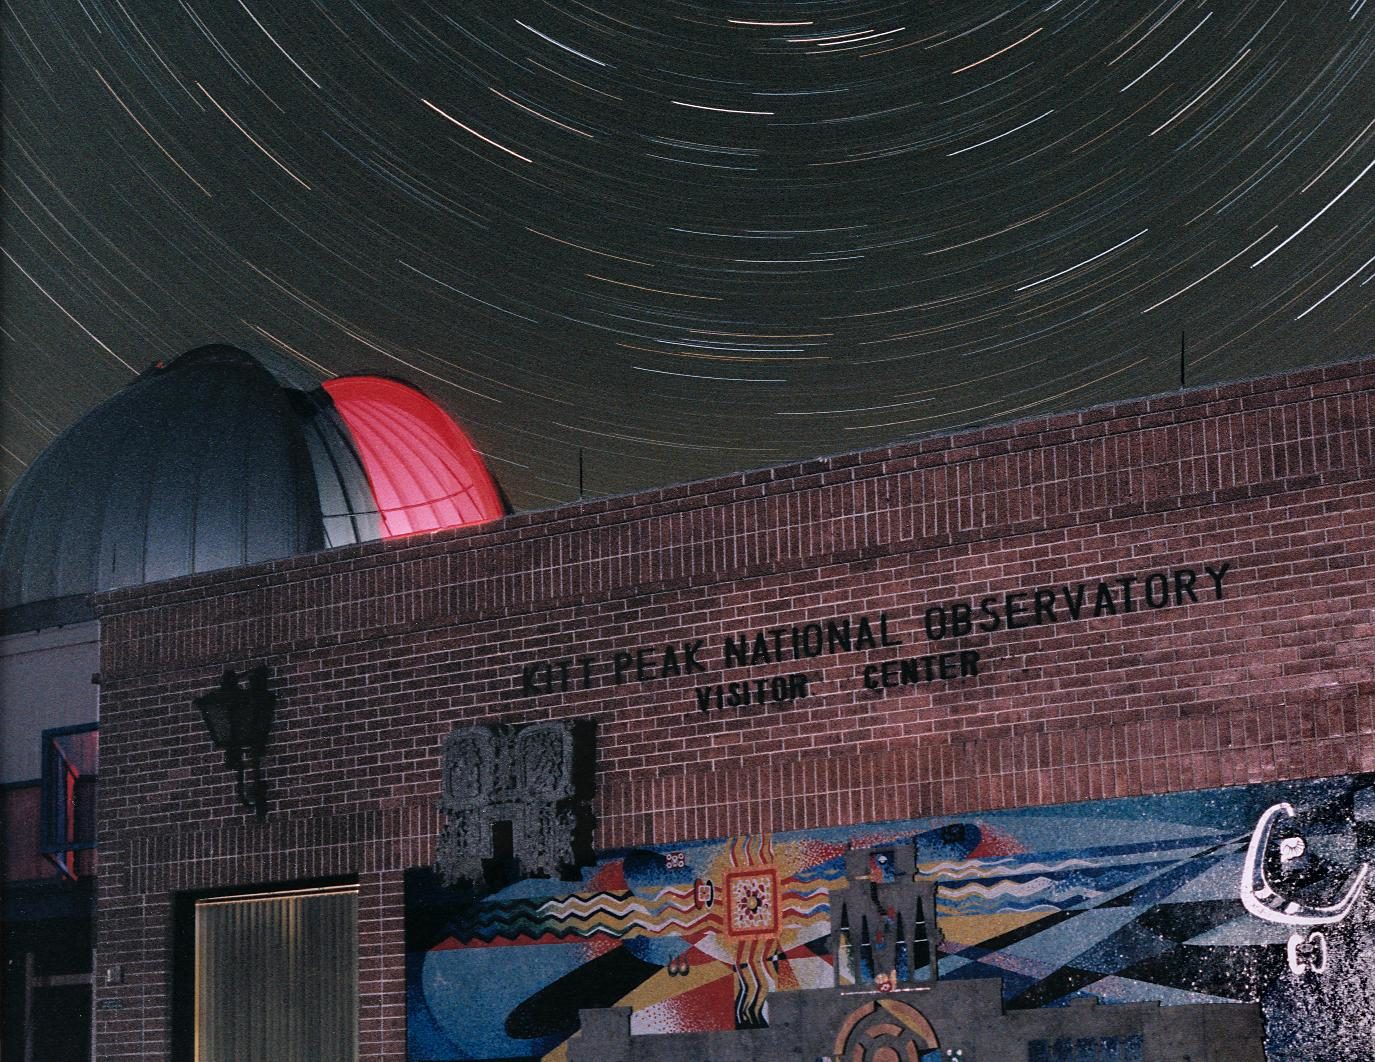

Kitt Peak

Credit: NOIRLab